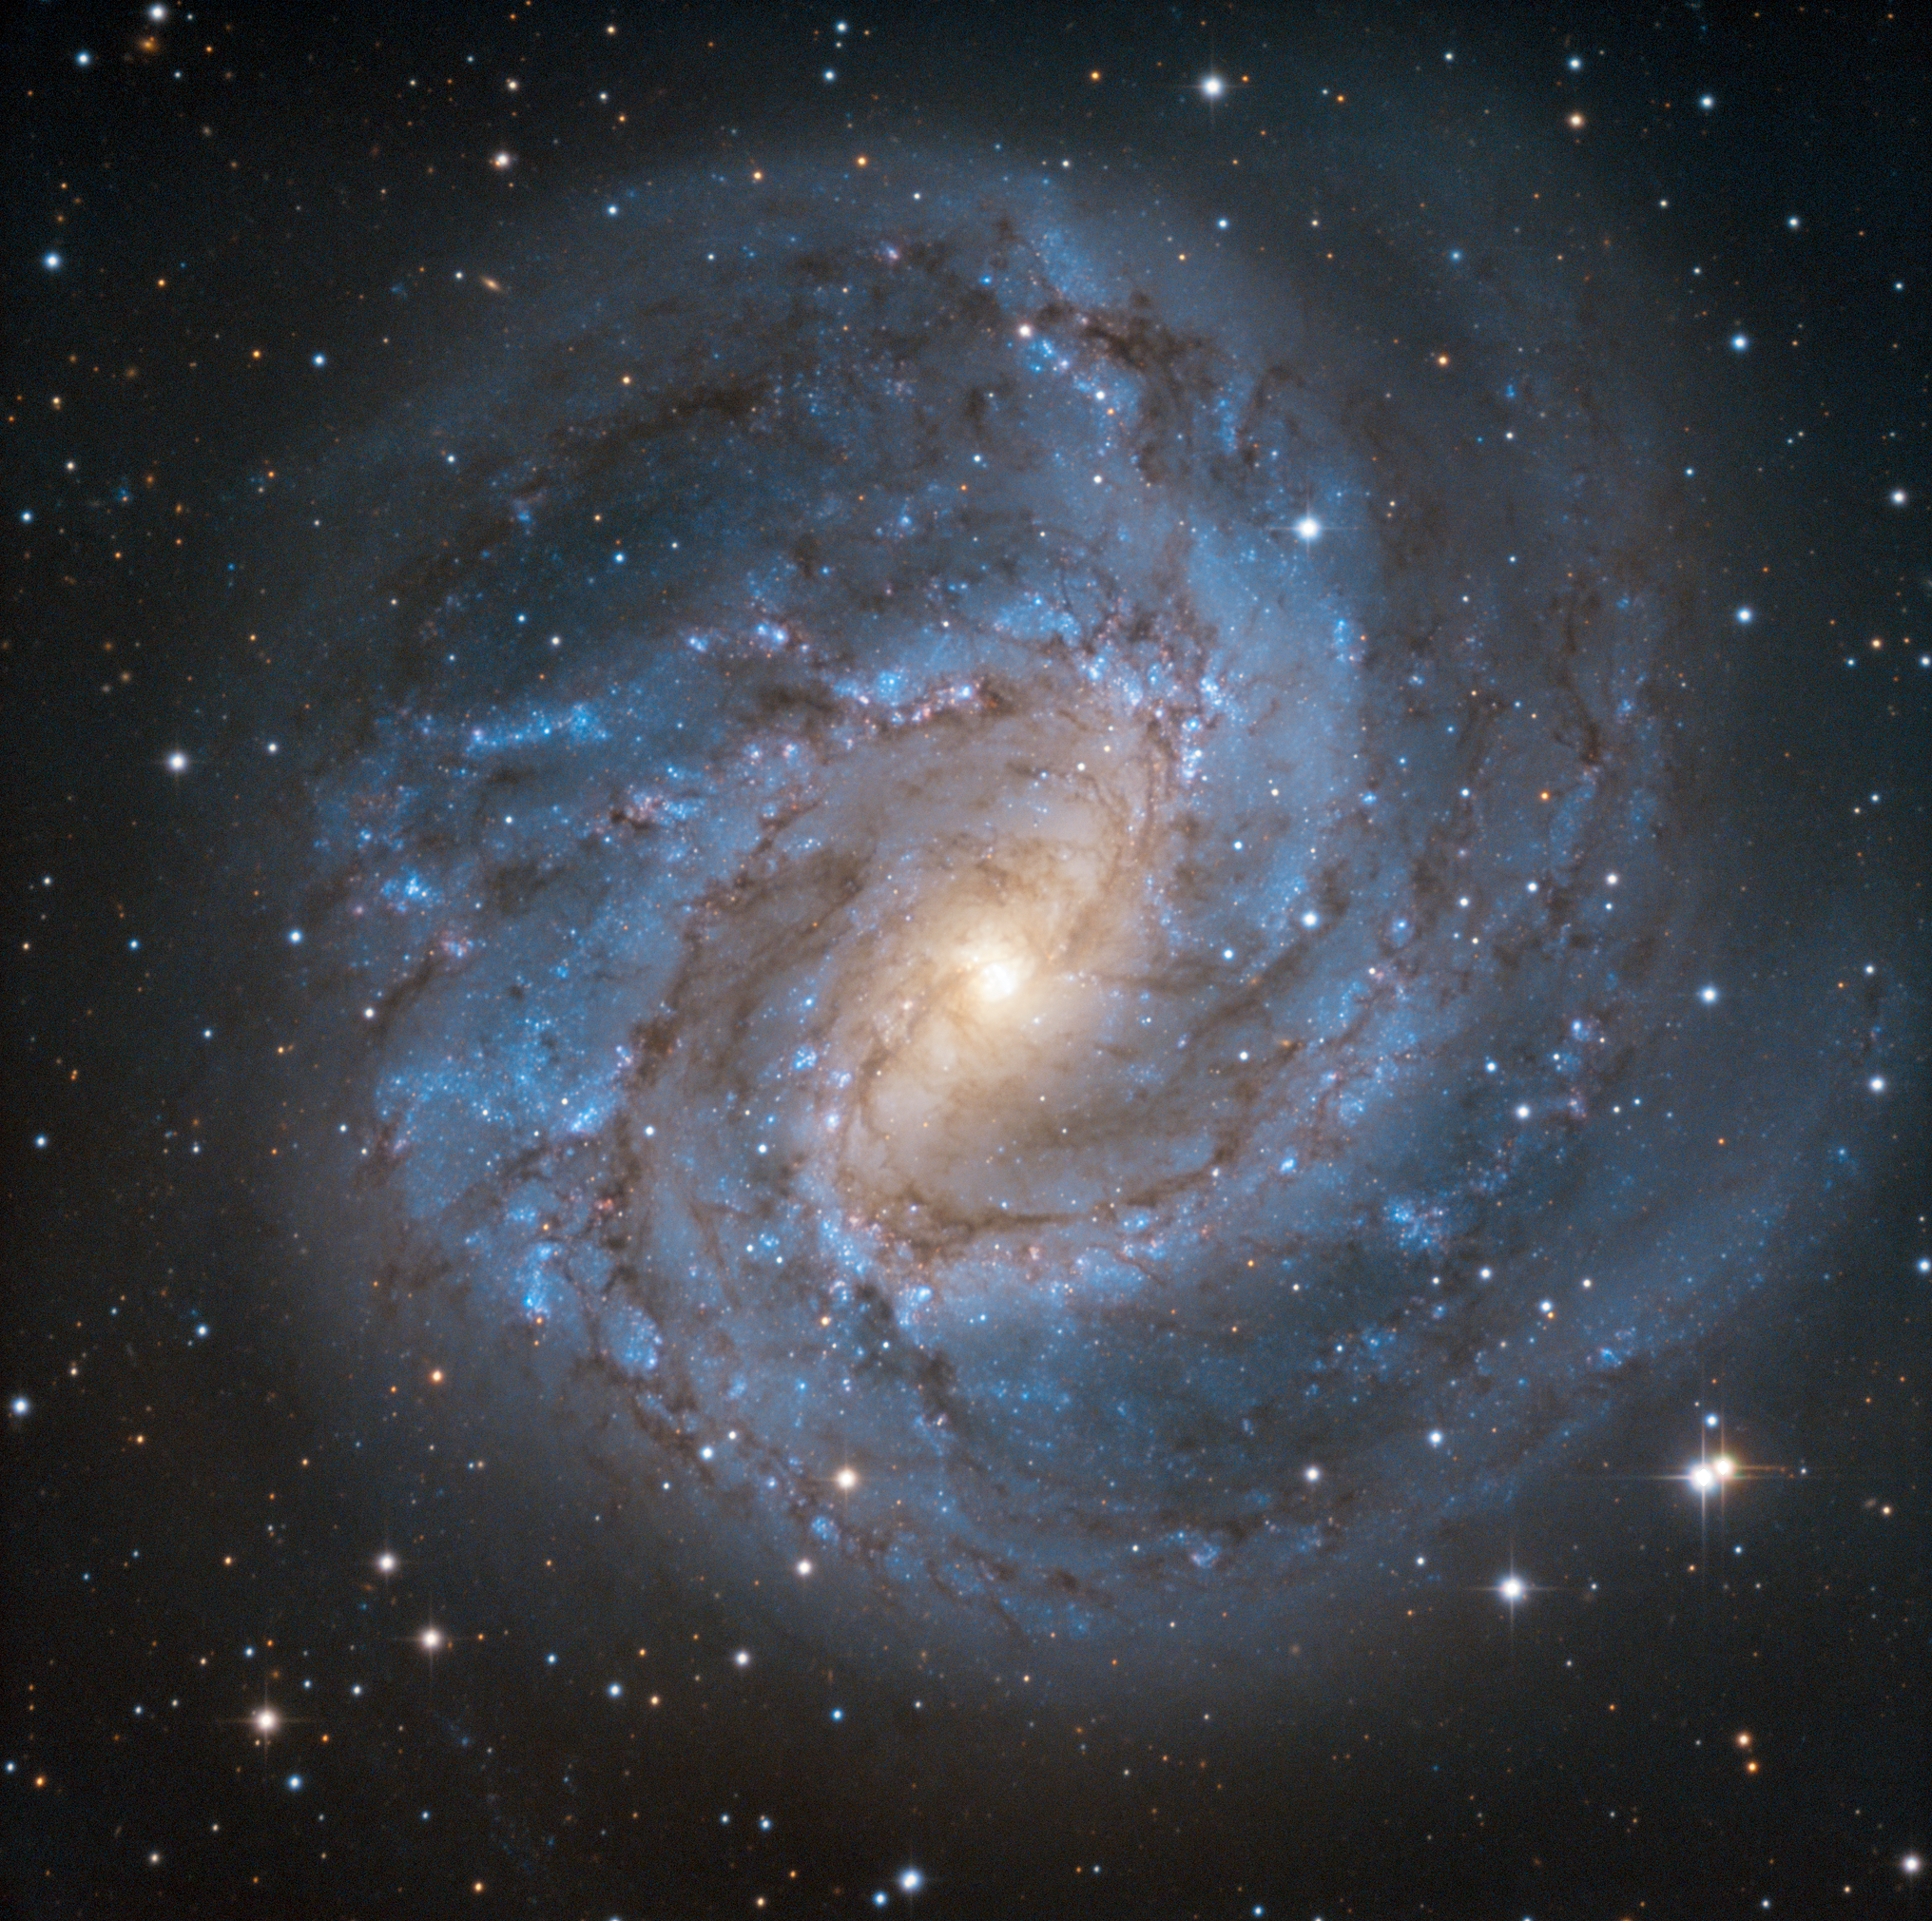

First Light for SPECULOOS Southern Observatory’s Europa Telescope

This first light image from the Europa telescope at the SPECULOOS Southern Observatory (SSO) shows M83, the Southern Pinwheel Galaxy. M83 is a picturesque and often-imaged galaxy — this object was also a first light image the SPECULOOS prototype telescope, TRAPPIST-South at ESO’s La Silla Observatory.

The SSO is installed at ESO’s Paranal Observatory in the vast Atacama Desert, Chile, and consists of four 1-metre planet-hunting telescopes. The project’s telescopes are named after Jupiter’s Galilean moons, and are neighbours of ESO's Very Large Telescope and VISTA . SPECULOOS will focus on detecting Earth-sized planets orbiting nearby ultra-cool stars and brown dwarfs.

Credit: SPECULOOS Team/E. Jehin/ESO